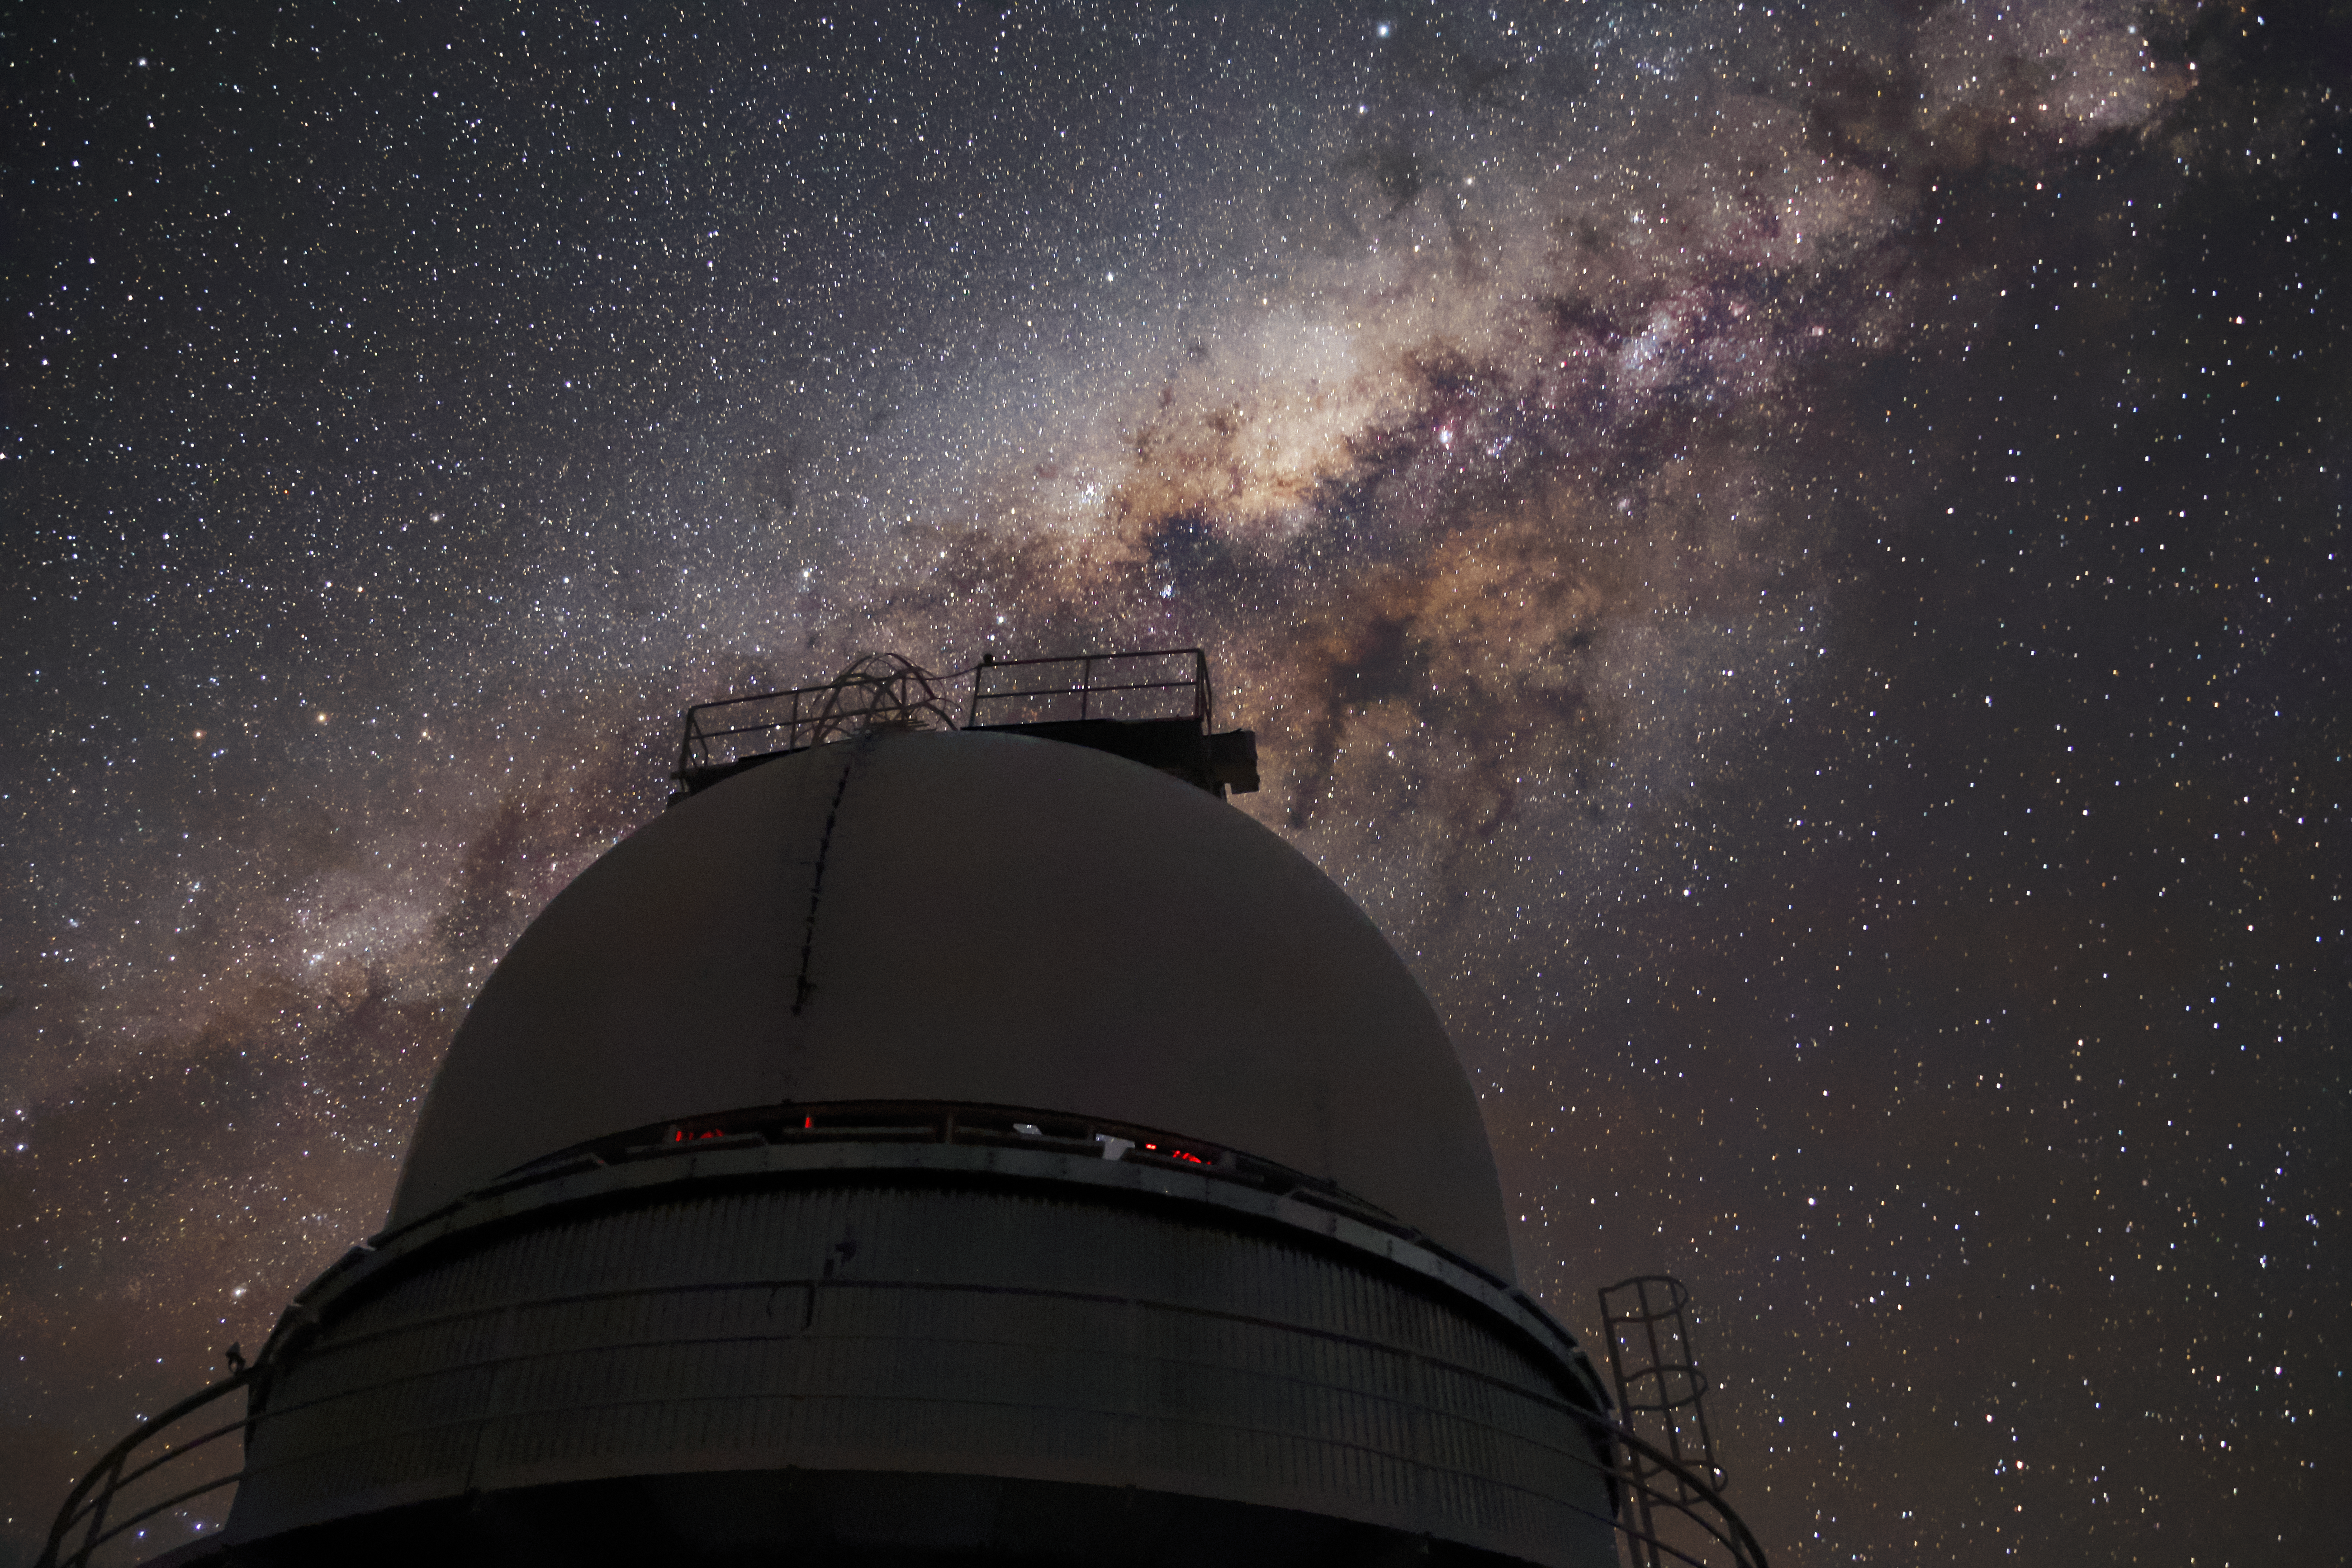

Milky Way above La Silla

The Milky Way graces the skies above the Danish 1.54-metre telescope, located at ESO's La Silla Observatory on the outskirts of the Chilean Atacama desert.

Credit: ESO/F. Char